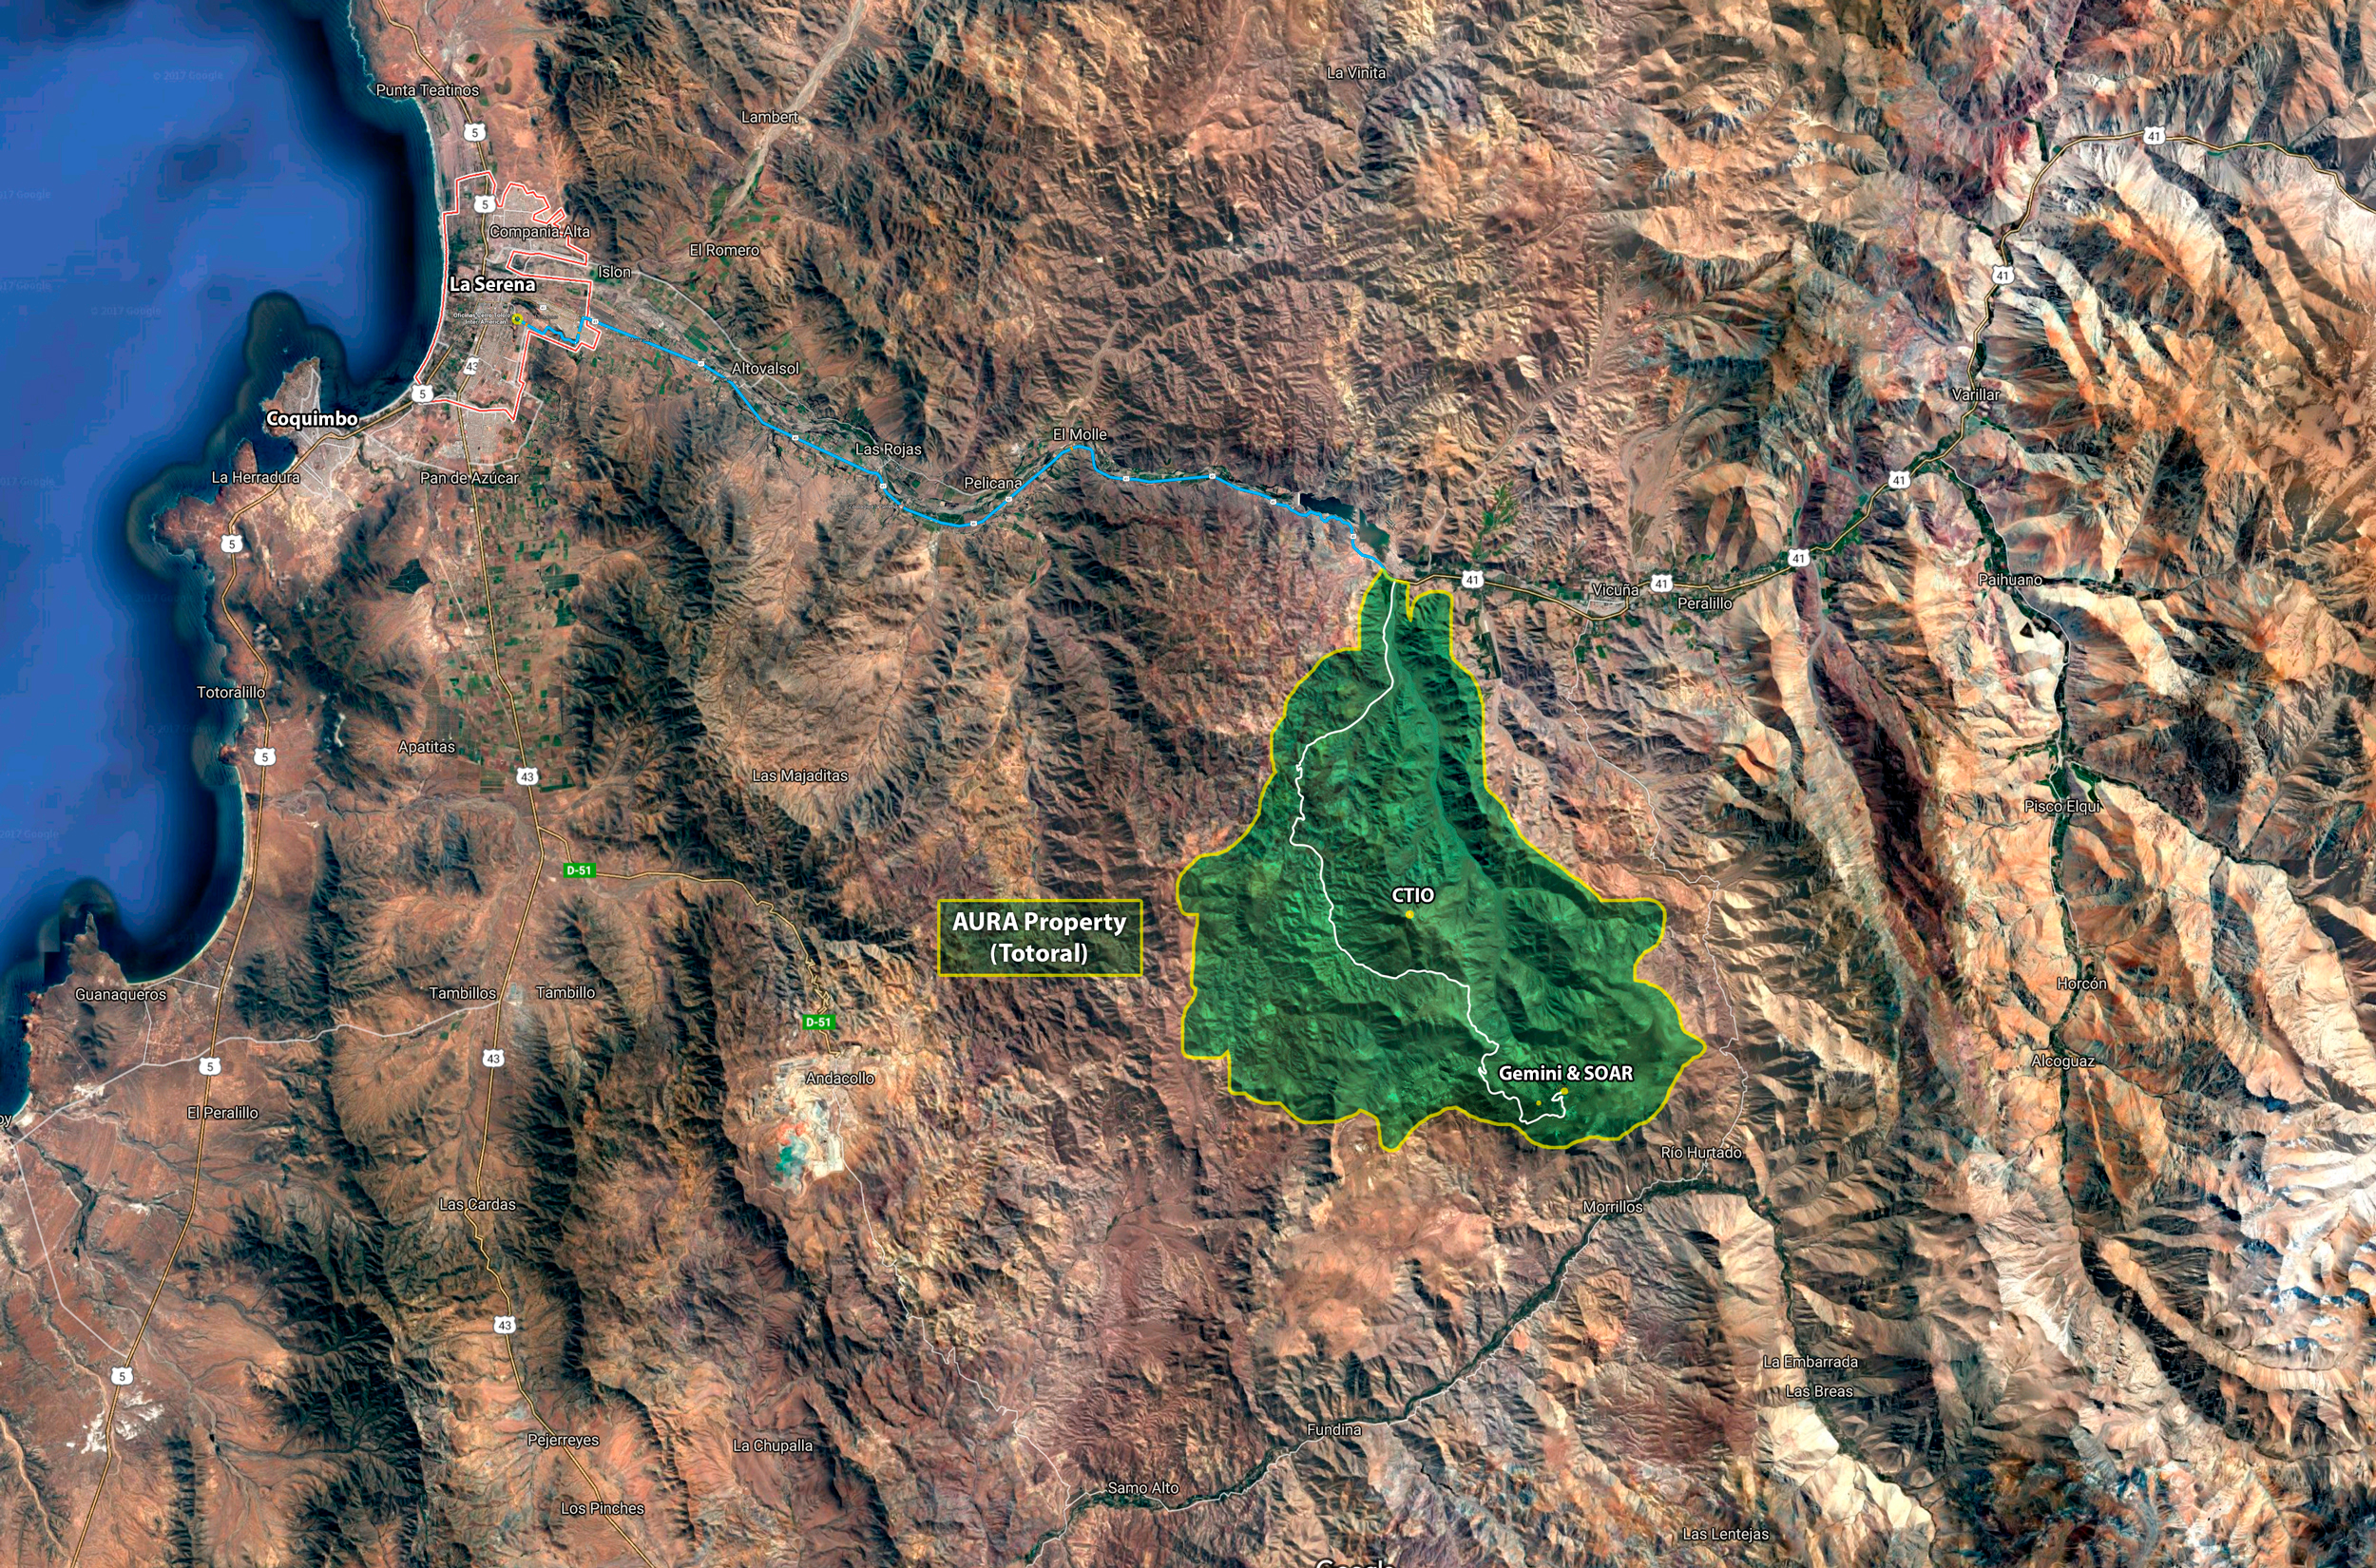

Cerro Pachón Area - AURA

The LSST Summit Facility will be located on the Cerro Pachón ridge in north-central Chilé. The entire Cerro Pachón area, including the proposed LSST site and the existing Gemini-south and SOAR telescopes, lies within a tract of land owned by AURA Inc. The telescope sites are inland and approximately 100 km by road from the support town of La Serena, proposed location of the LSST Base Facility.
Part of the Foundational Diagrams collection.

Credit: Vera C. Rubin Observatory/ NOIRLab/NSF/AURA